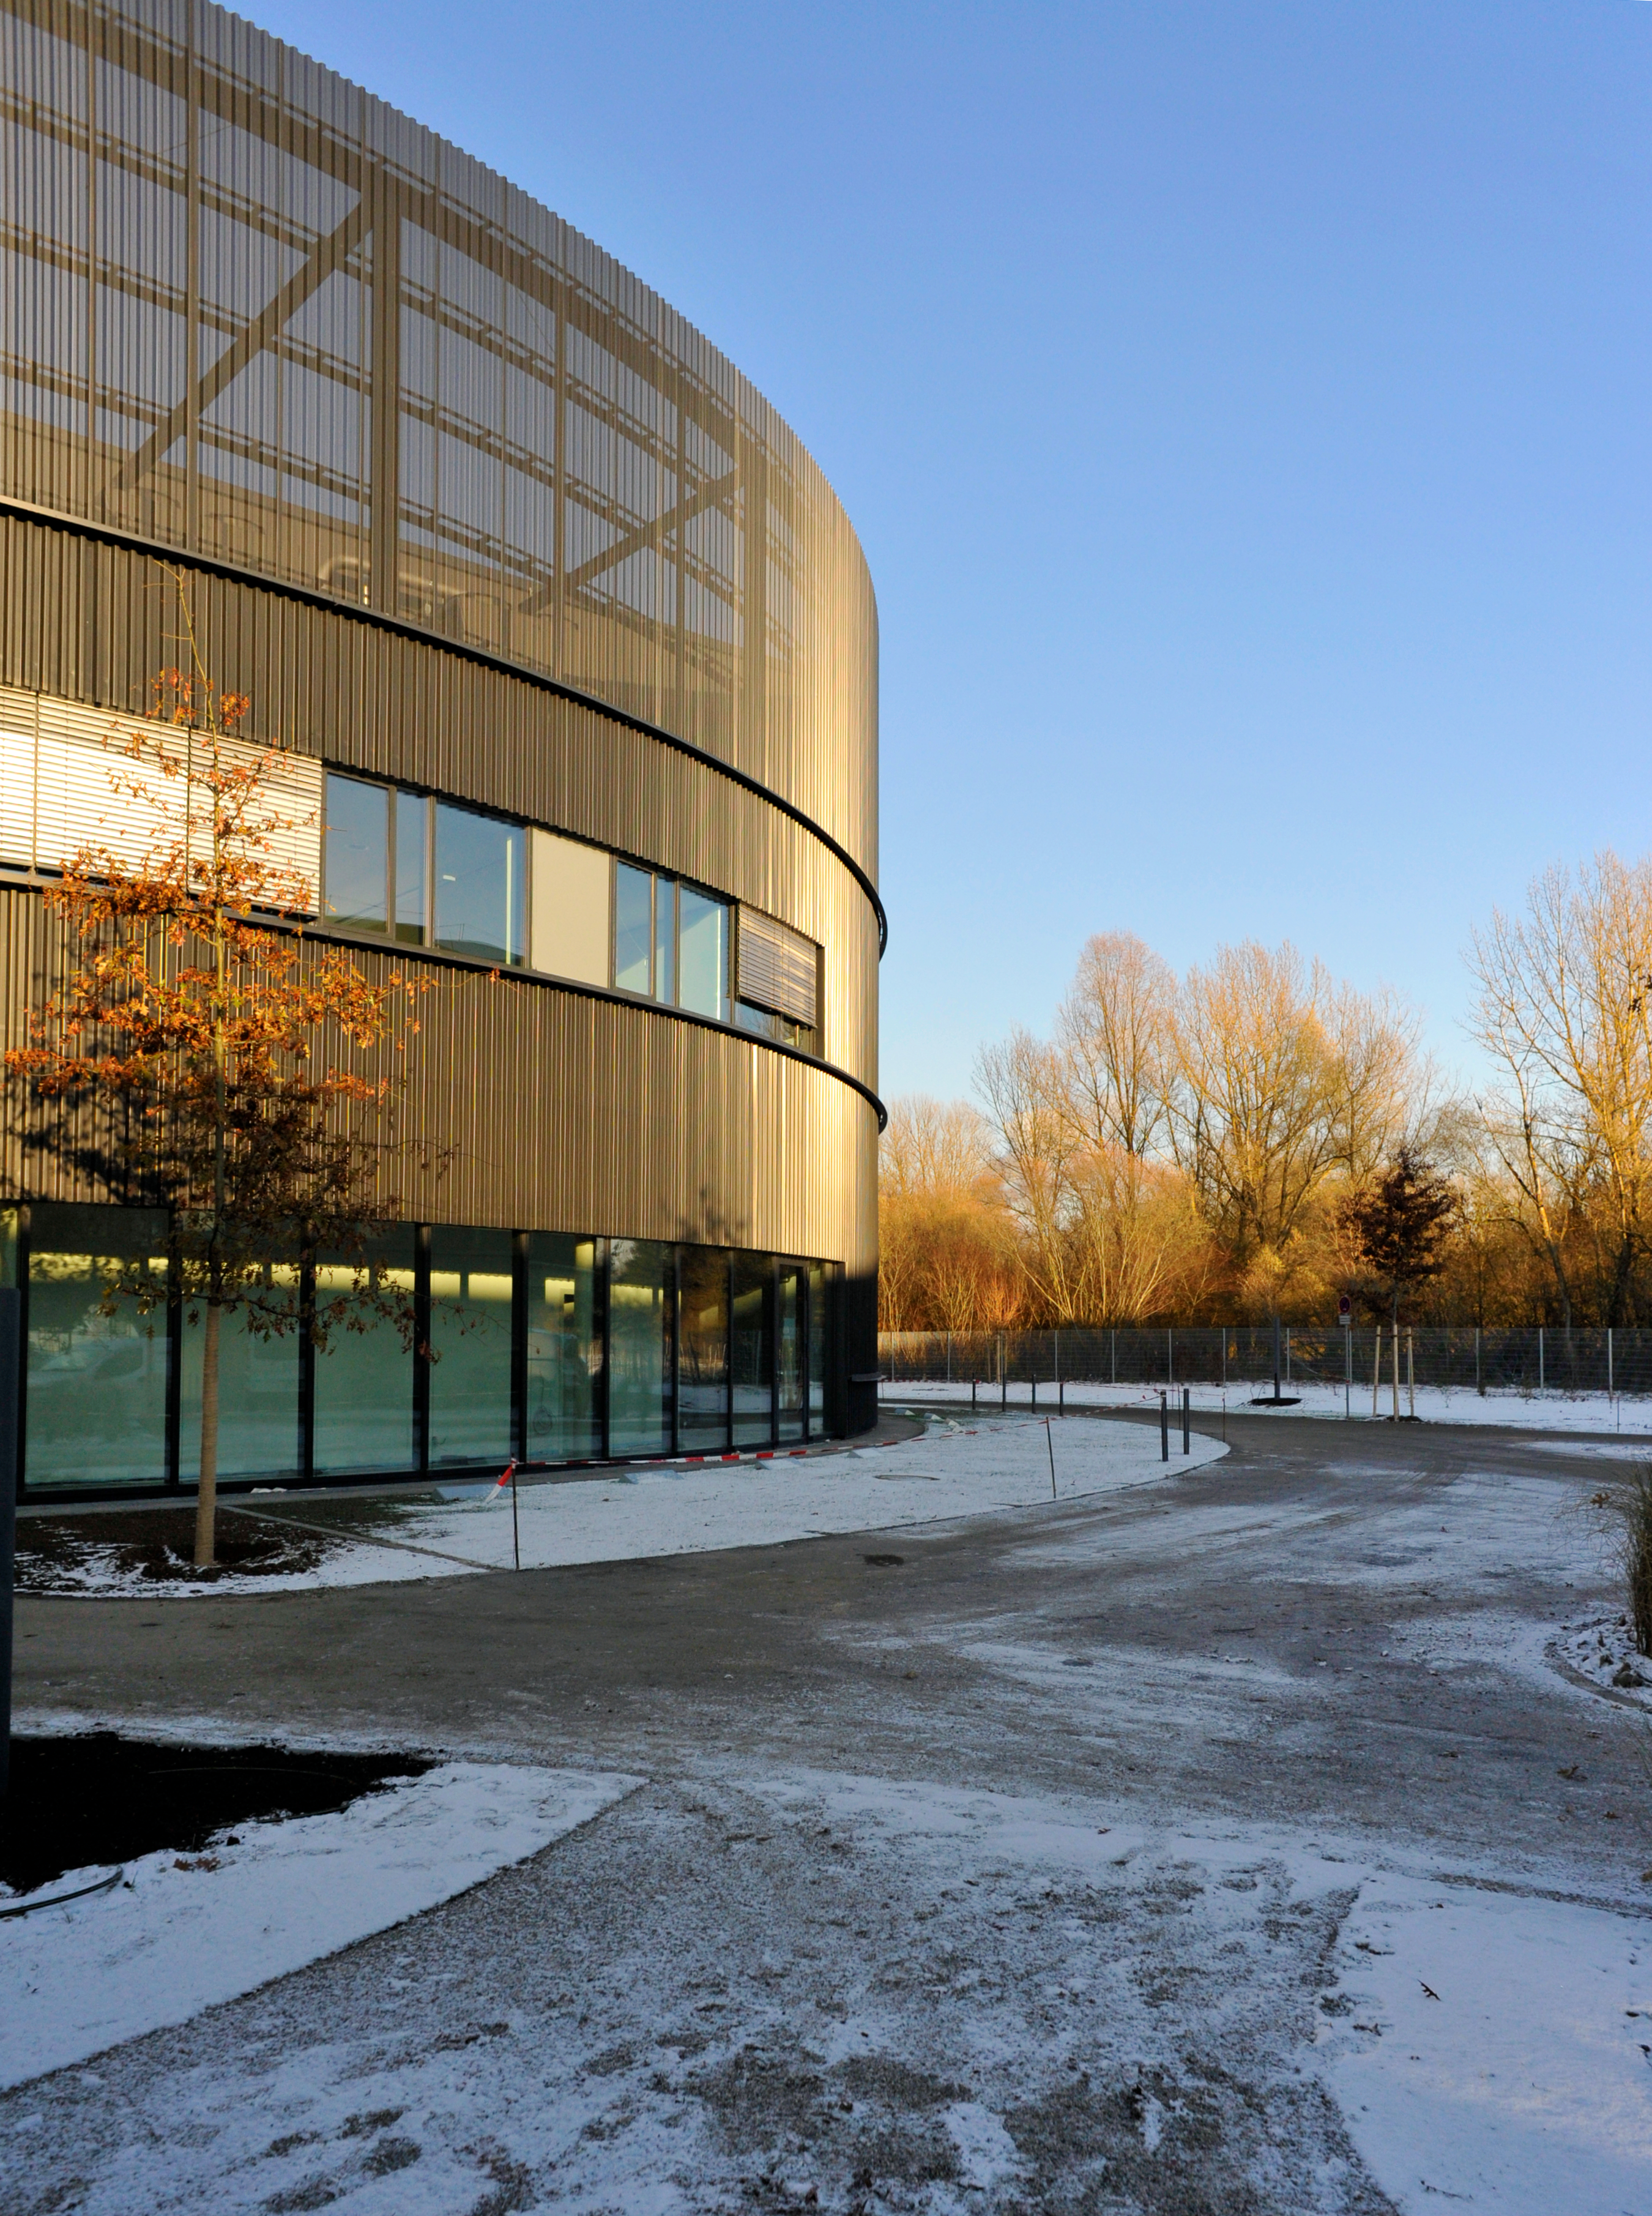

The new ESO technical building

The new ESO technical building, designed by architects Auer+Weber+Assoziierte, is shown towards the left of this picture. The building — which will also host one of the largest computer archives of astronomical data in the world — will nurture the technological and scientific innovations that ESO’s European Extremely Large Telescope will require.

ESO's new office and conference building, together with the technical building, have a total area of 13 200 square metres, which more than doubles the total area of ESO Headquarters. The new buildings will strengthen ESO’s presence on the Garching research campus, allowing the organisation to further expand its economic and scientific contribution to the region.

Credit: Auer+Weber+Assoziierte/ESO